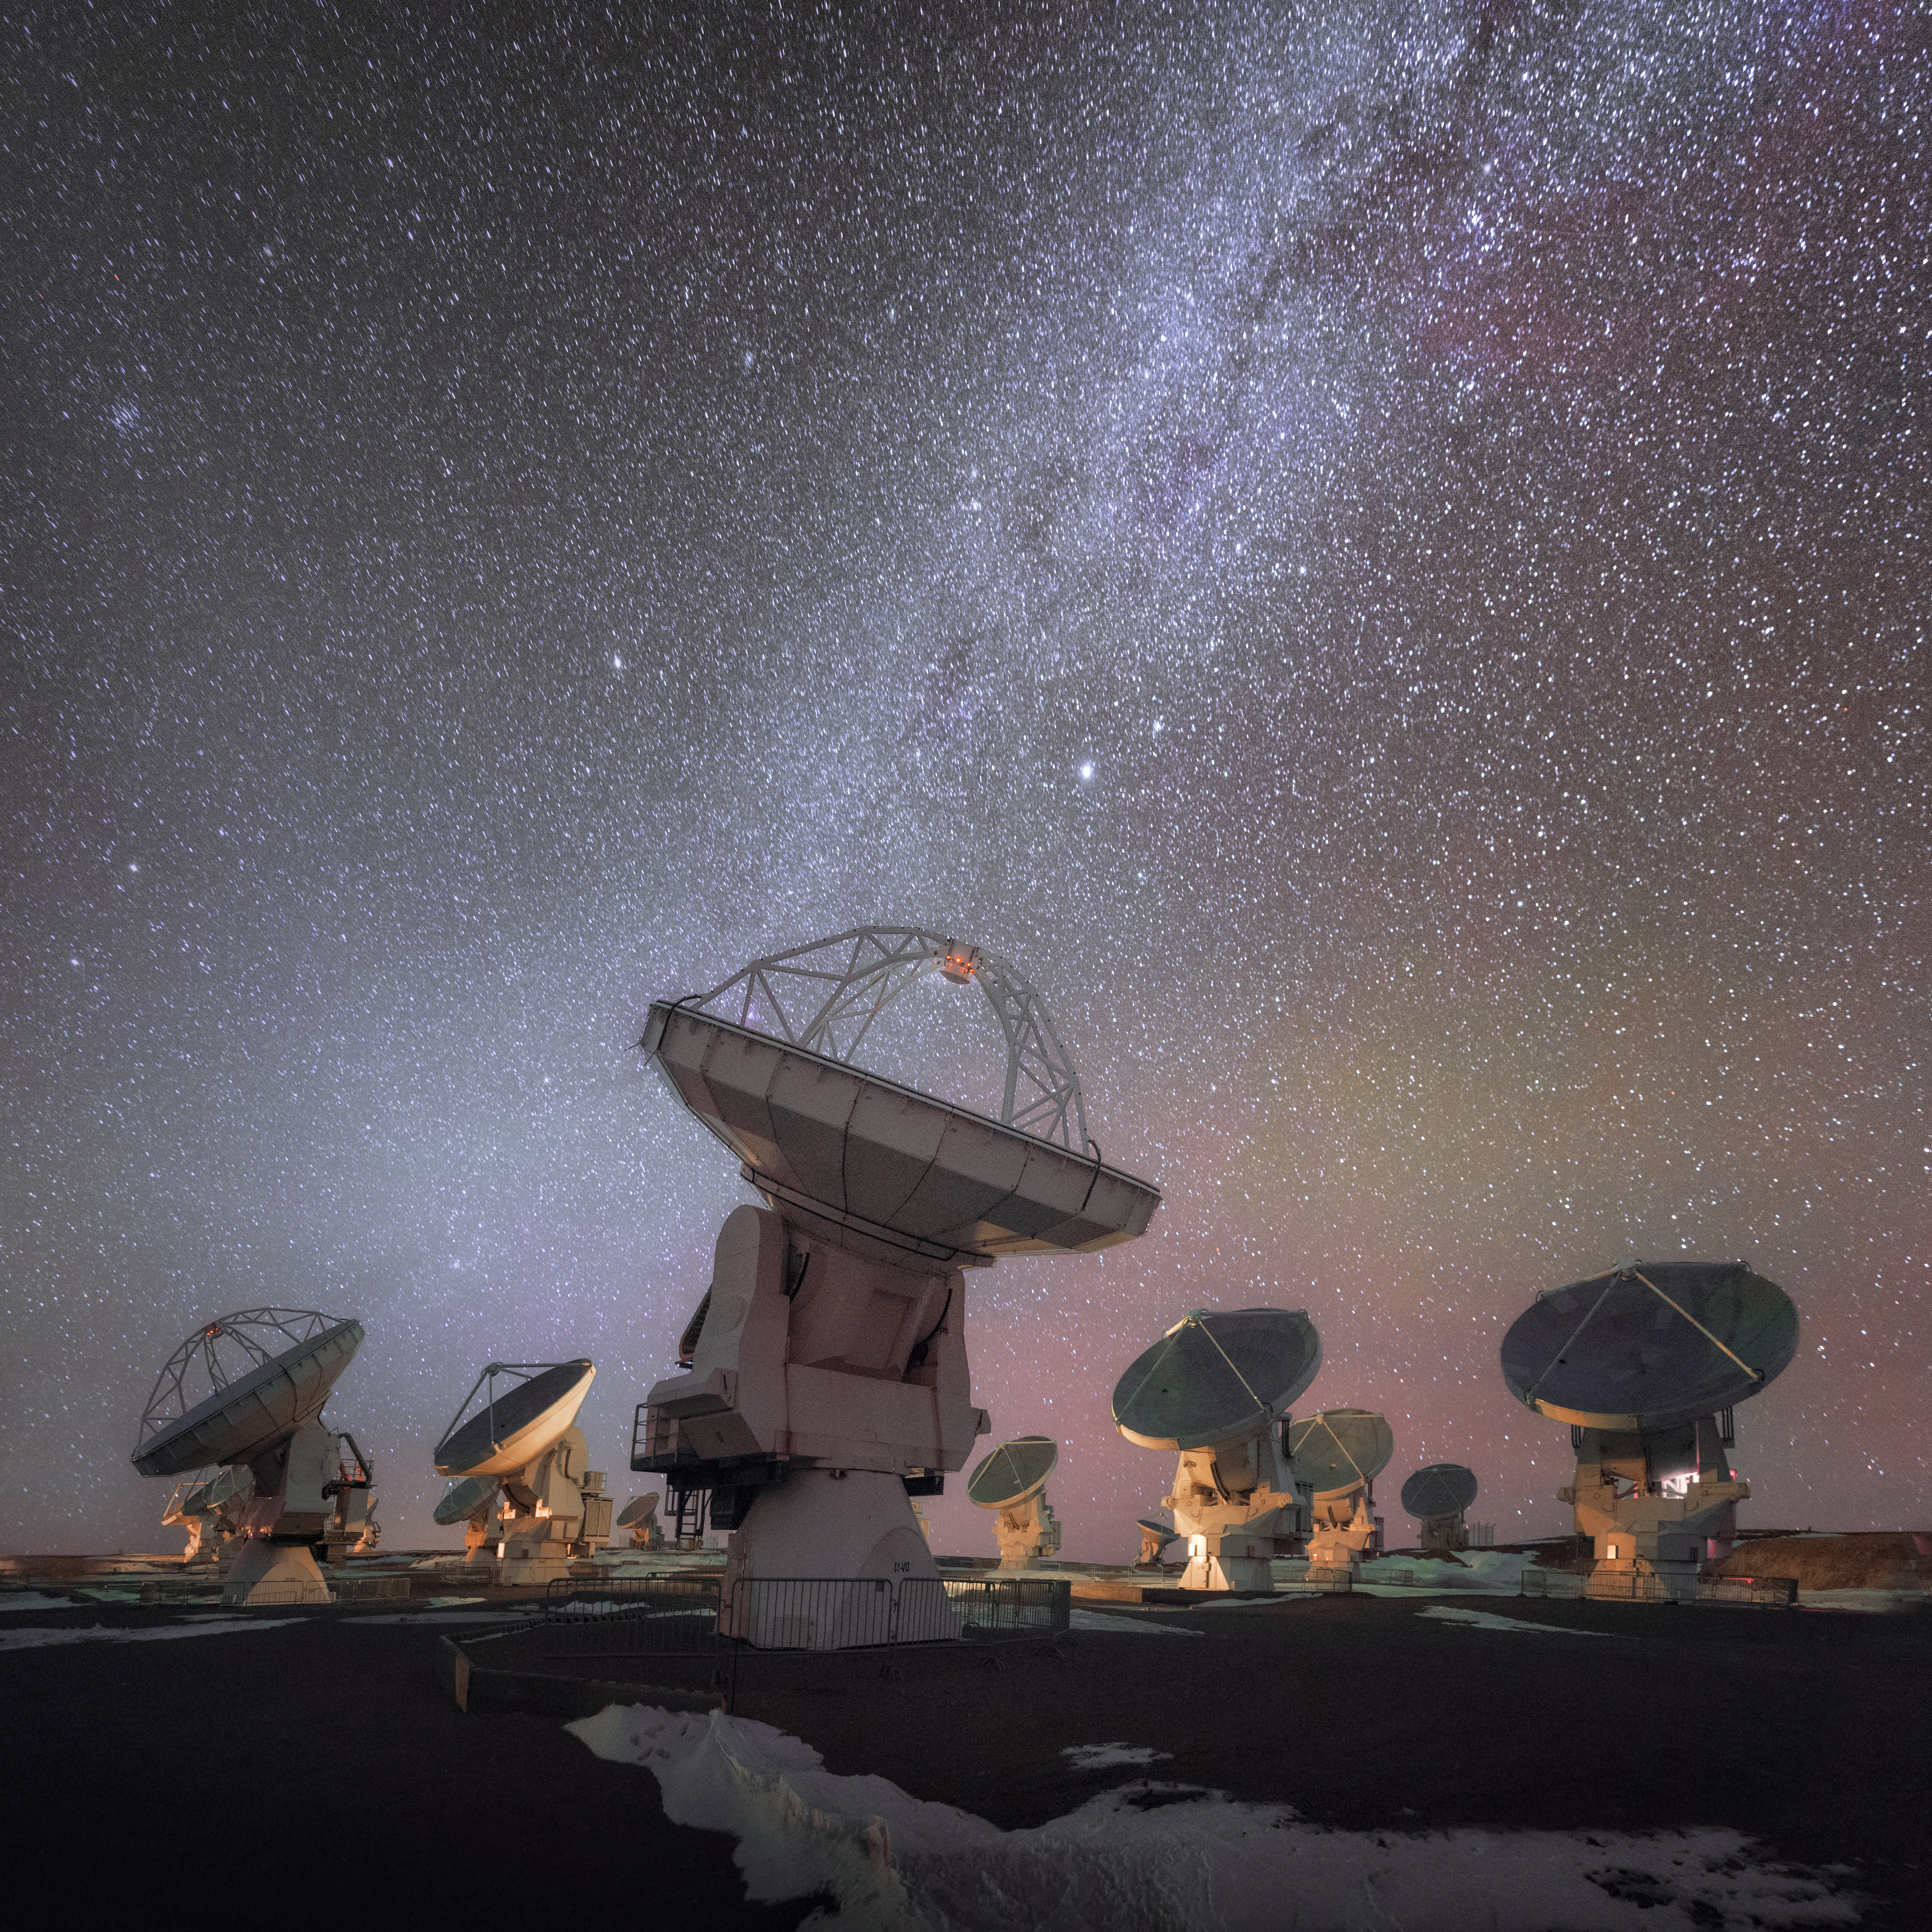

ALMA looking up at the Milky Way

This photograph shows ALMA, the most powerful ground-based telescope for observing the cool Universe — molecular gas and dust as well as the distant Universe, addressing some of the deepest questions of humanity: those of our cosmic origins, including the building blocks of stars, planets, galaxies, and life itself.

Credit: D. Kordan (ESO)